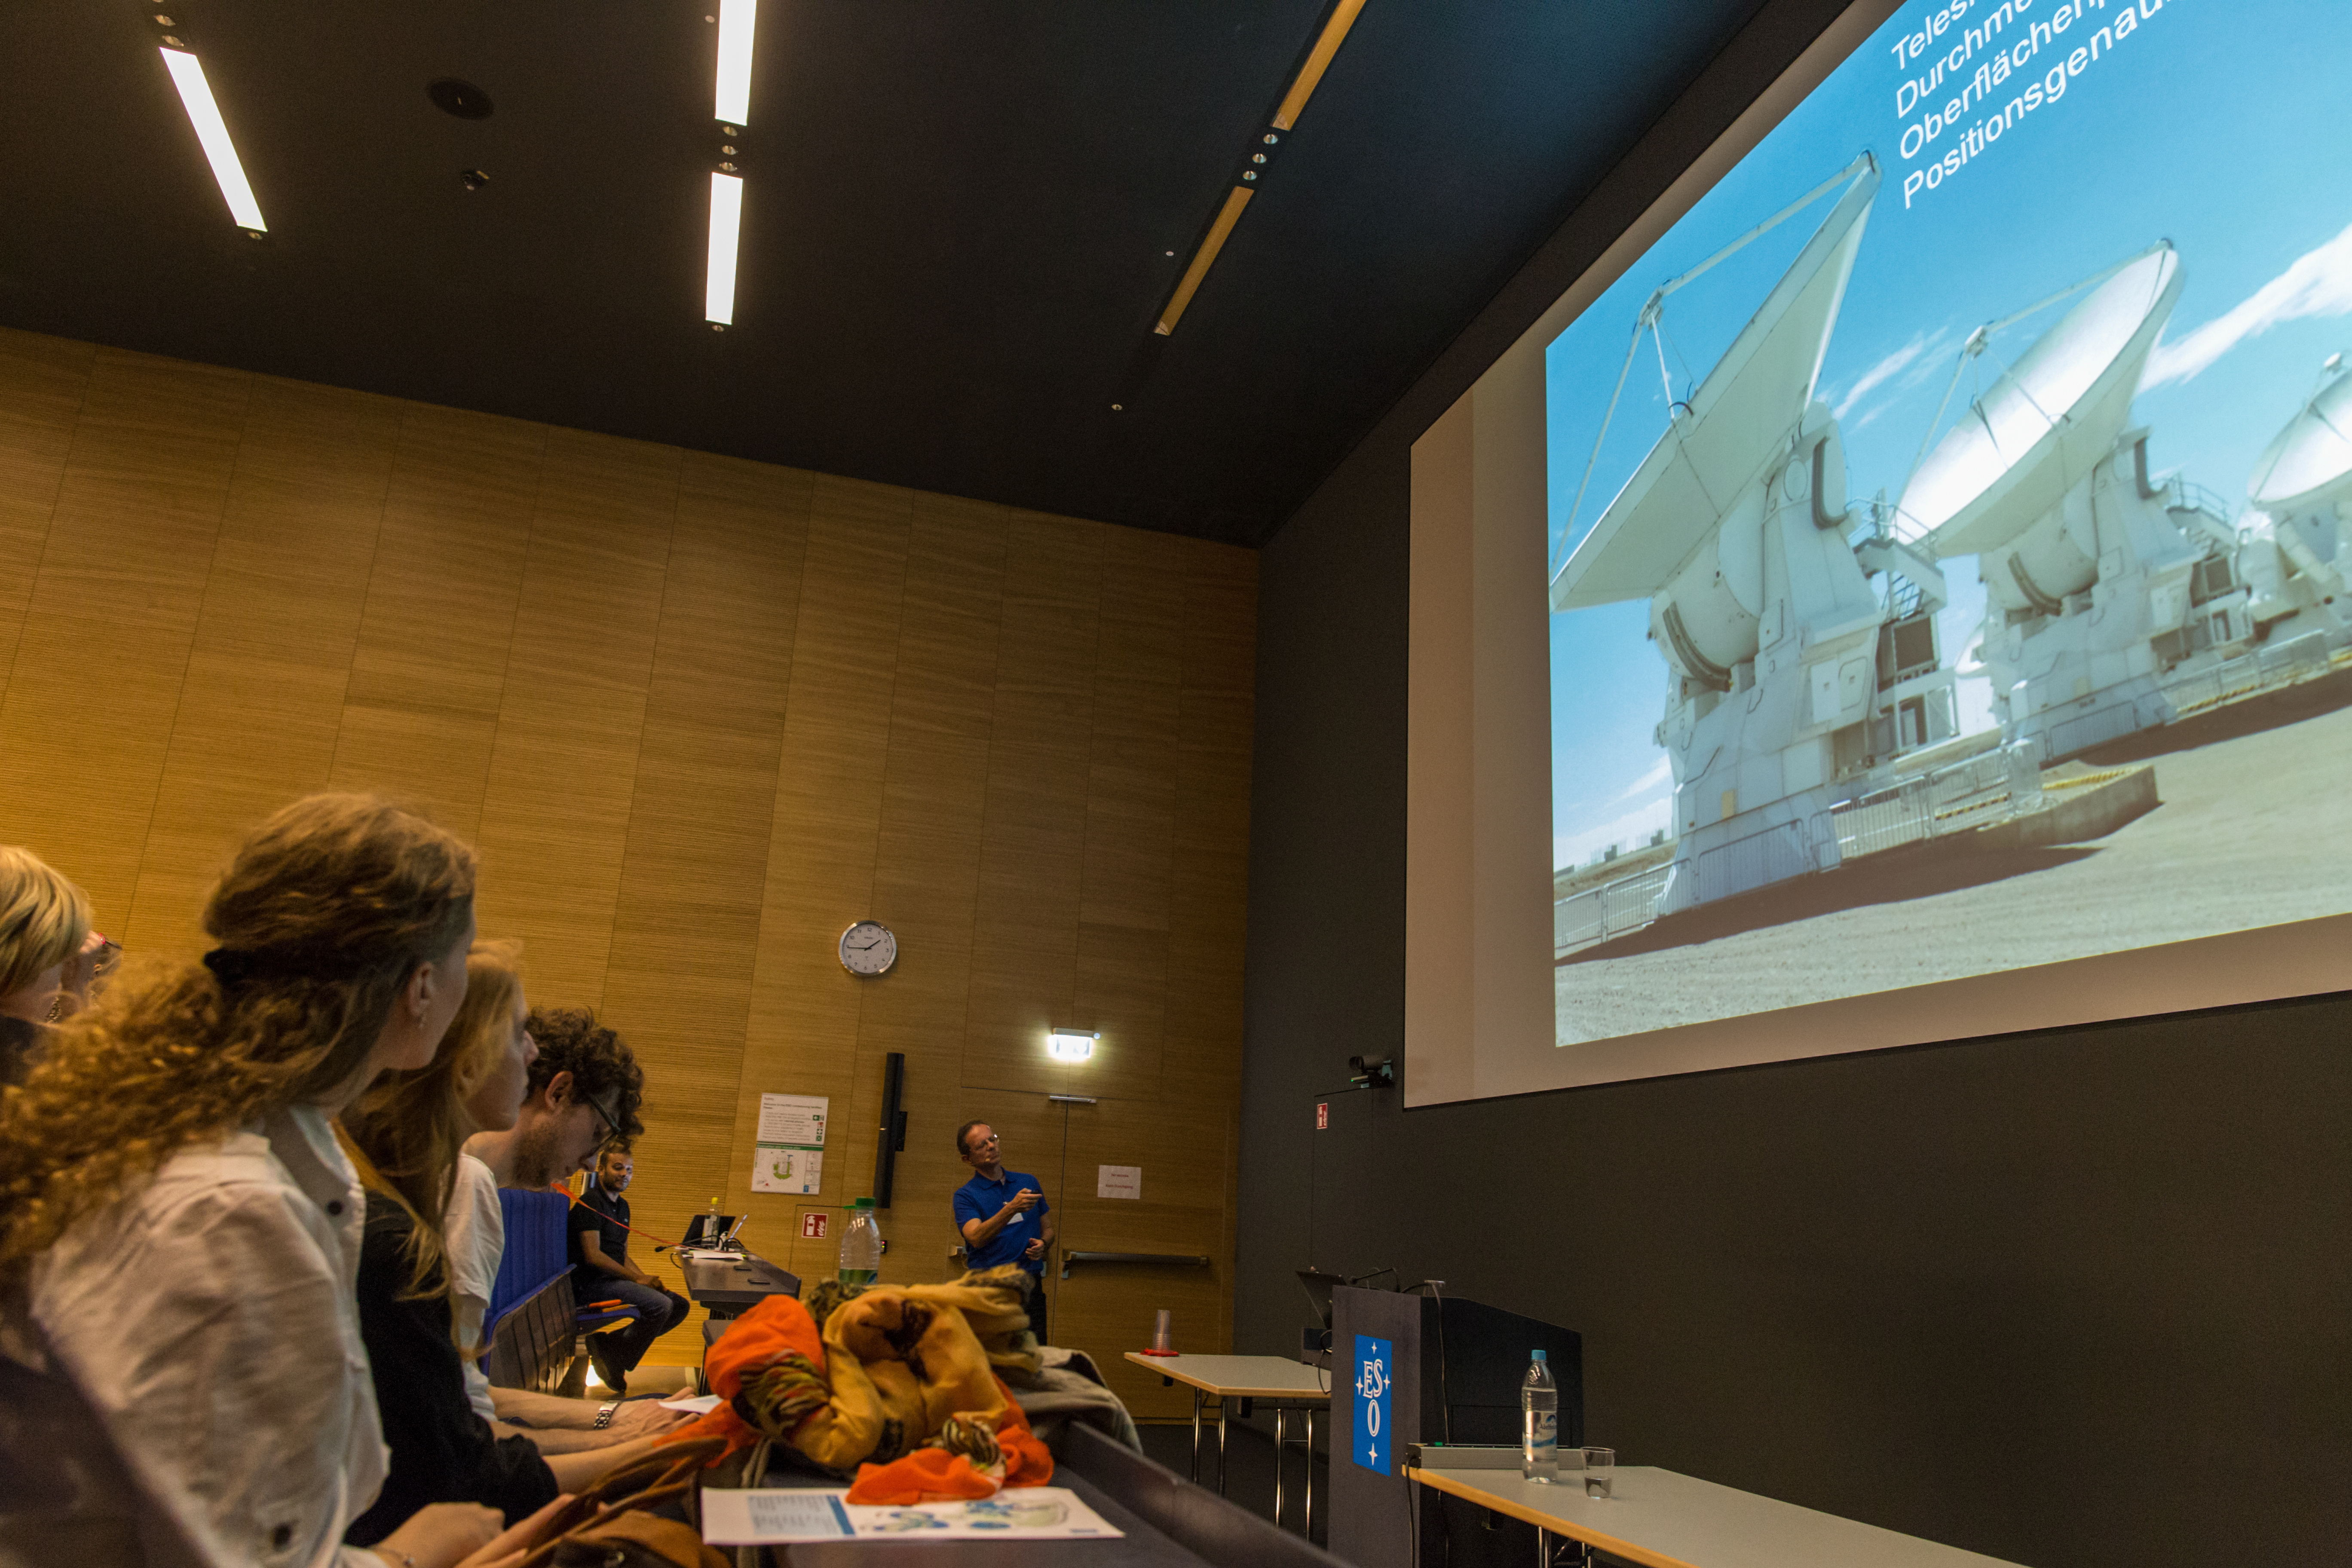

Open House Day 2014

Visitors listening to a talk about ALMA in the new auditorium. Similar talks about different topics were given the whole day.

Credit: ESO/B. Tafreshi (twanight.org)